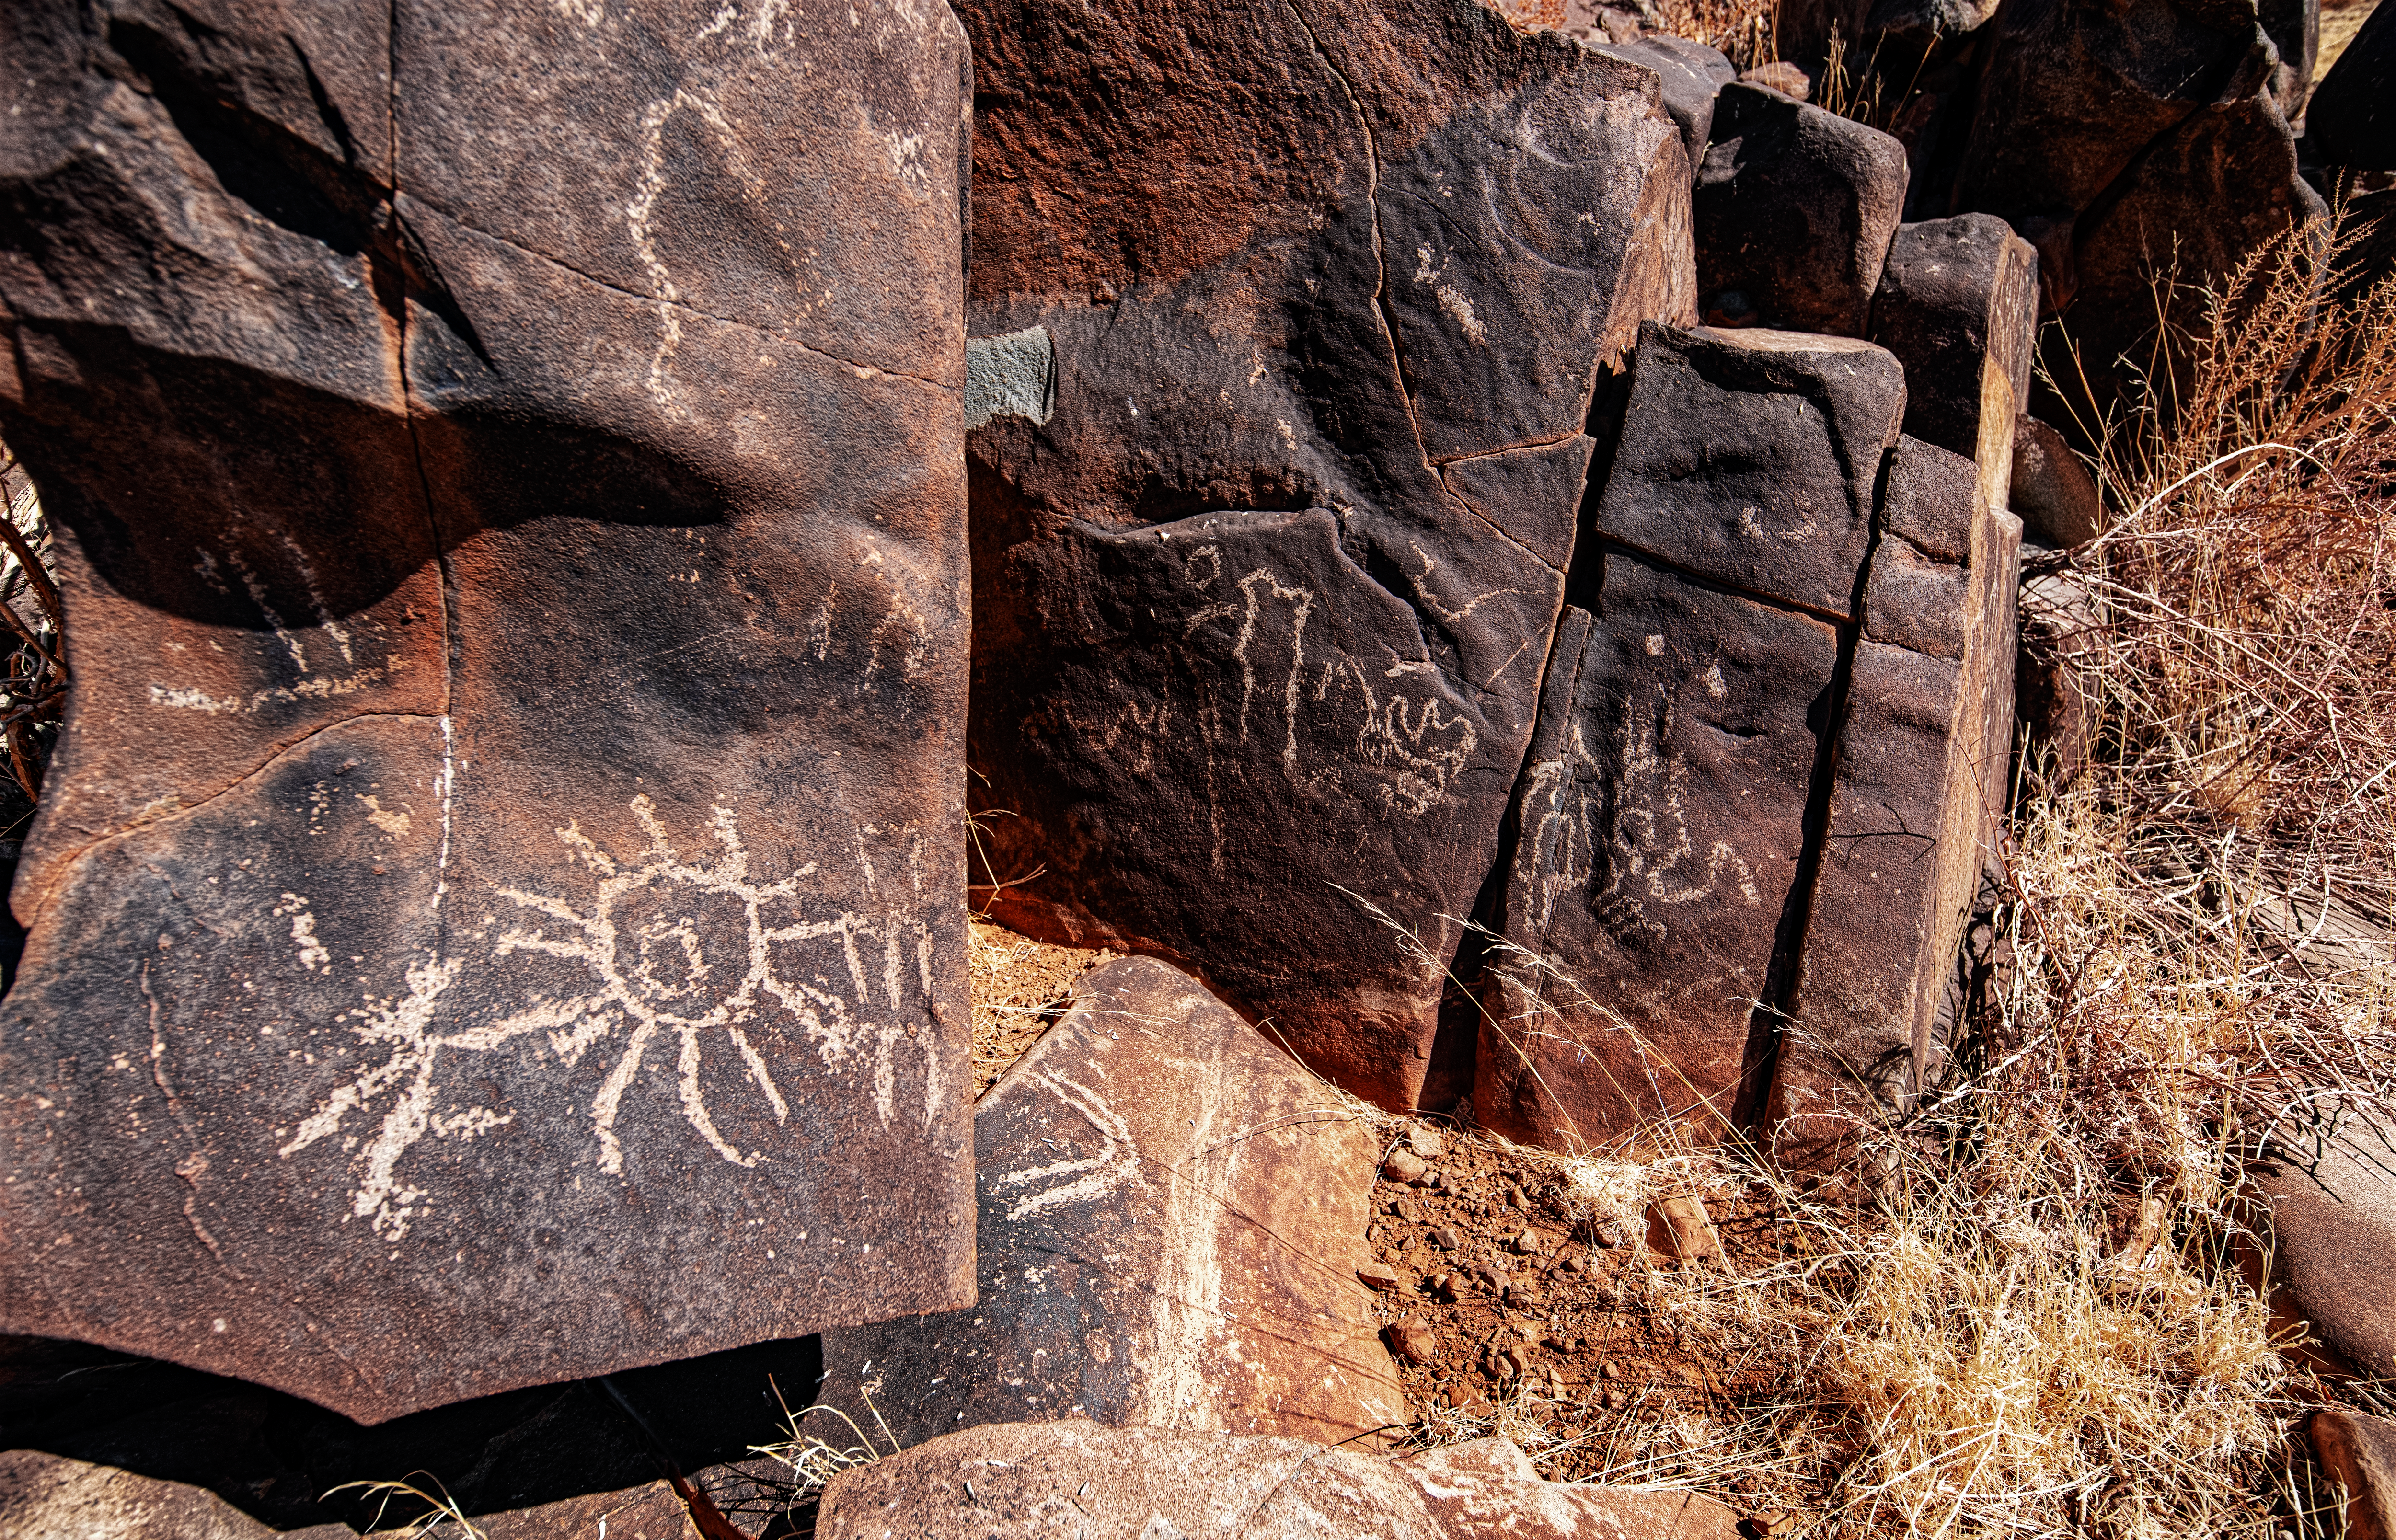

Desert rock art

This image exhibits some of the many petroglyphs that can be found near ESO's observatories in the Chilean Atacama Desert. These ancient drawings are particularly numerous around La Silla, and you can read more about them here.

Credit: Zdeněk Bardon (bardon.cz)/ESO